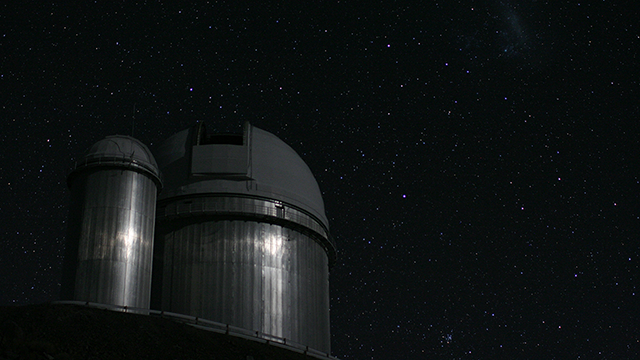

Screenshot of ESOcast 61: Chile Chill 5 - Impressions from La Silla

Screenshot of ESOcast 61: Chile Chill 5 "Impressions from La Silla".

Credit: ESO